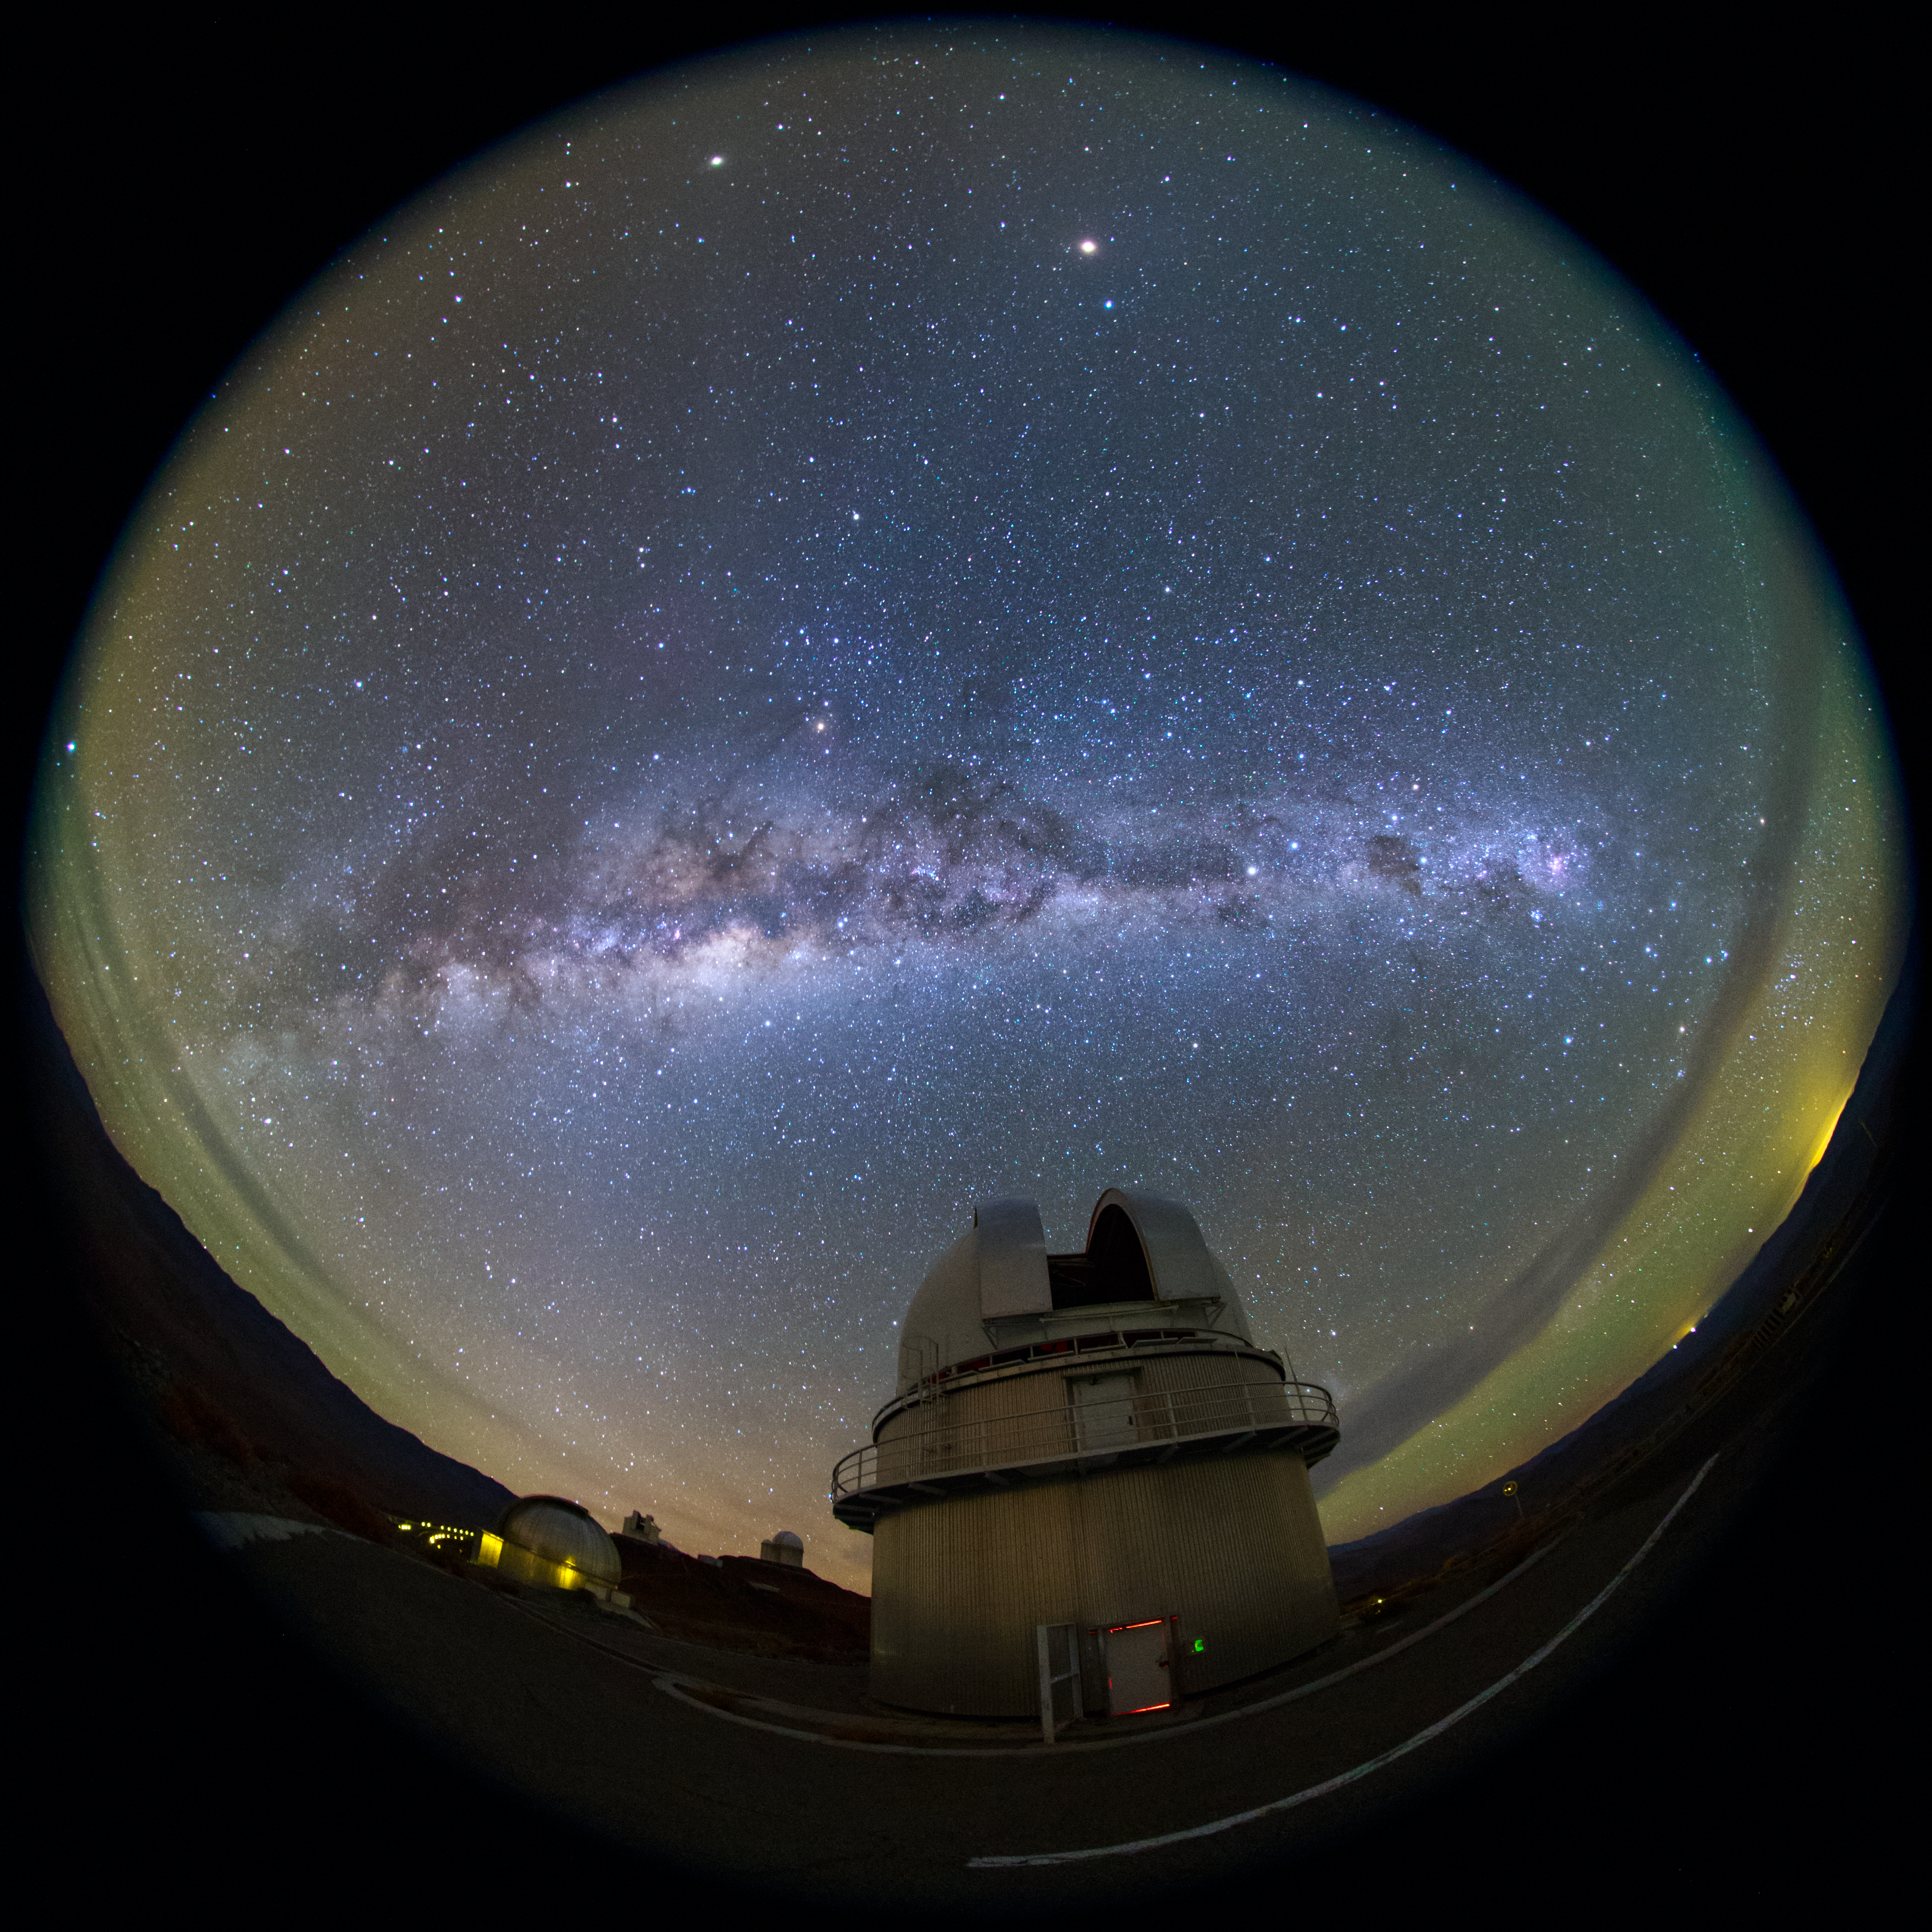

Milky Way revealed above La Silla night sky

Our Milky Way galaxy stretches above the Chilean night sky, as seen from La Silla in this fish-eye (fulldome) view. The site has been an ESO stronghold since the 1960s. Here, ESO operates two of the most productive 4-metre class telescopes in the world – the ESO 3.6-metre telescope and 3.58-metre New Technology Telescope (NTT), seen in the distance. The infrastructure of the site is also used by many of the ESO Member States for targeted projects. Centre stage in this image is the Danish 1.54-metre telescope.

Credit: ESO/B. Tafreshi (twanight.org)